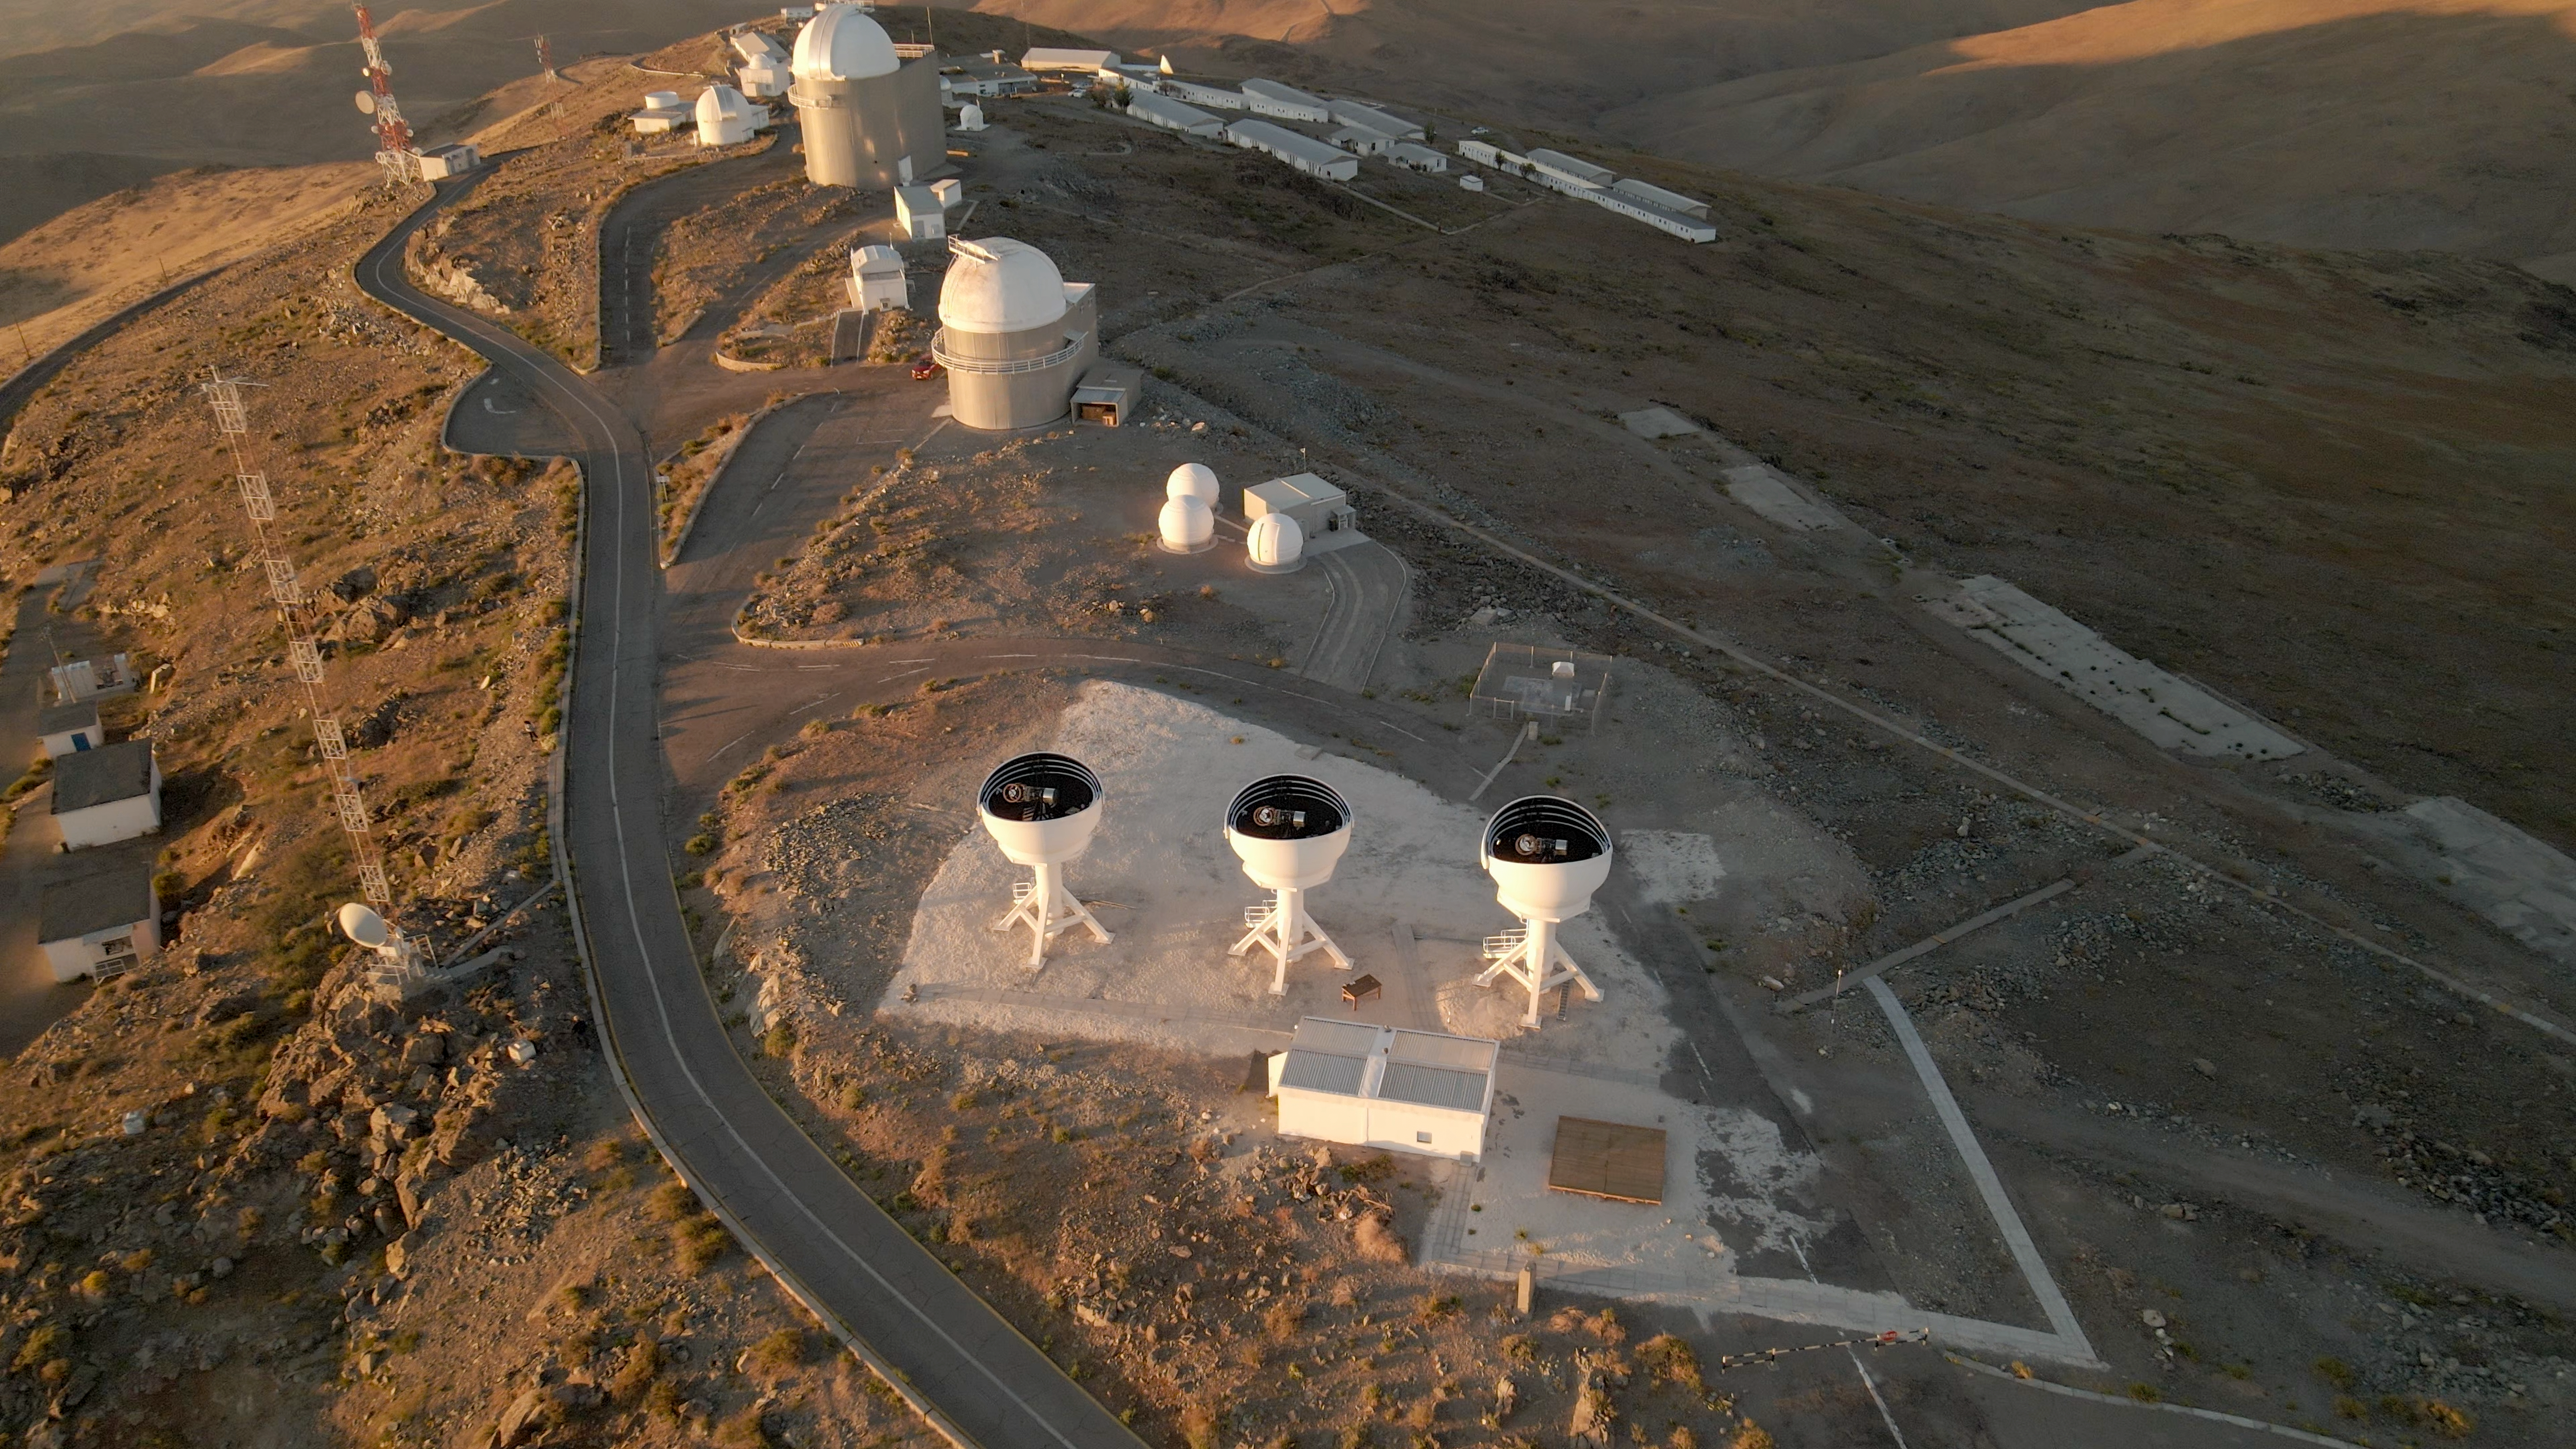

BlackGEM telescopes from the air

This drone shot, taken at ESO's La Silla Observatory, shows a close-up of the open domes of the BlackGEM array. The three 65-cm telescopes that make up the array are visible inside.

Credit: ESO